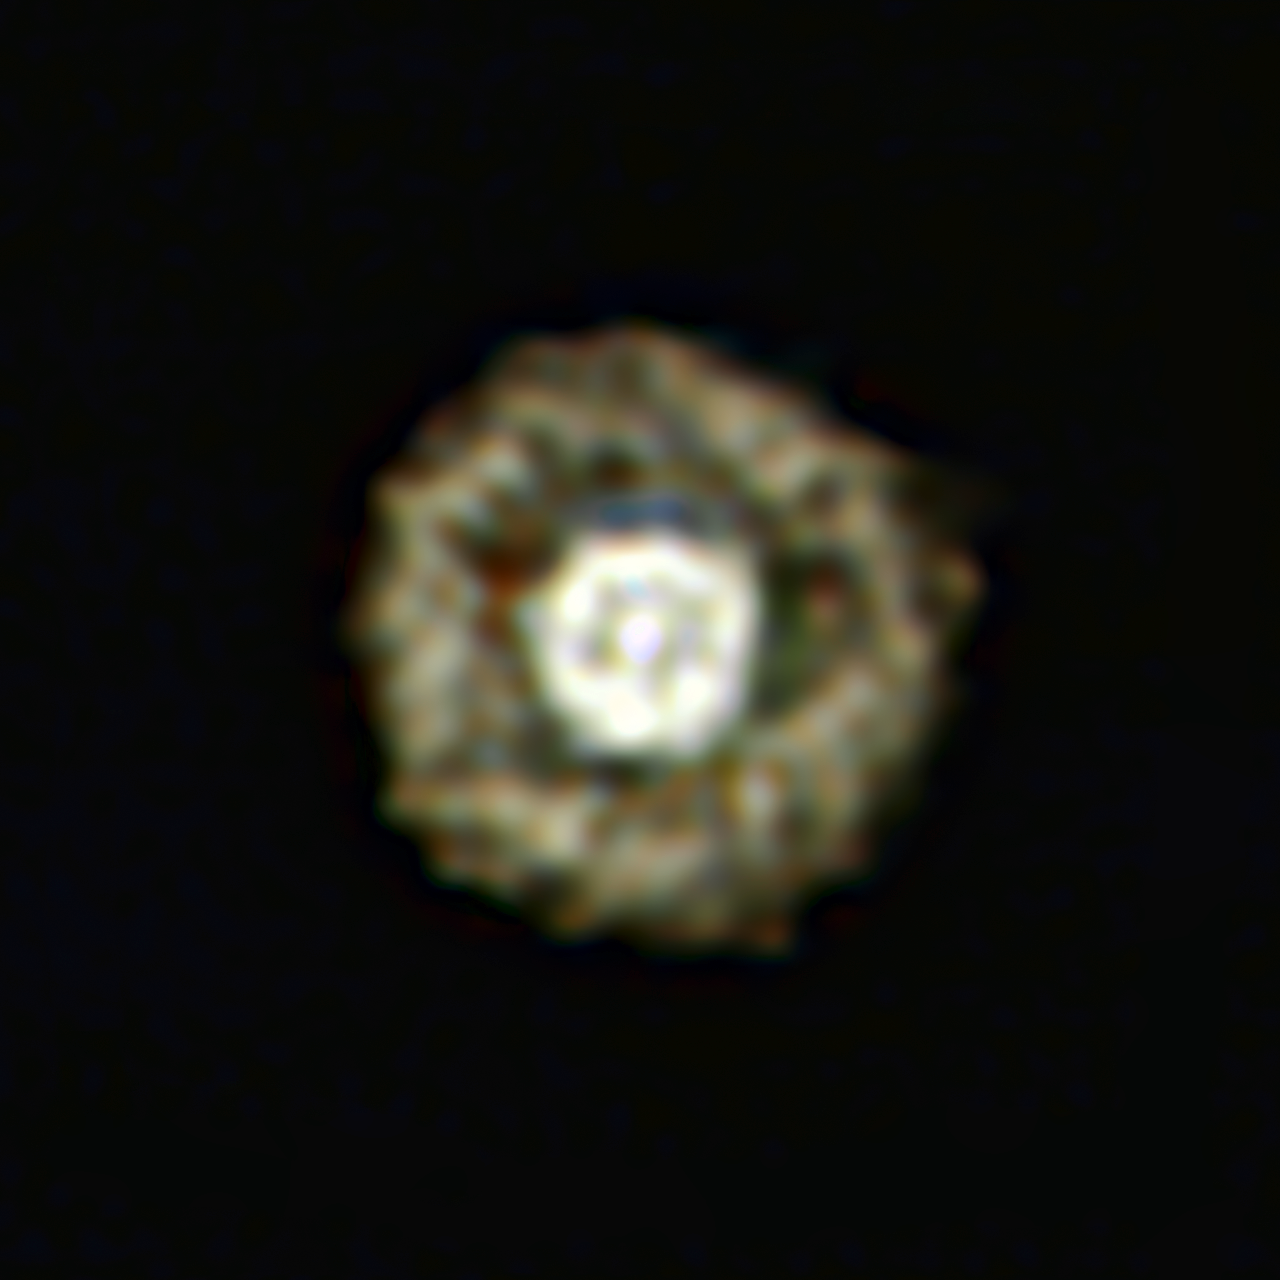

The Fried Egg Nebula

This picture of the nebula around a rare yellow hypergiant star called IRAS 17163-3907 is the best ever taken of a star in this class and shows for the first time a huge dusty double shell surrounding the central hypergiant. The star and its shells resemble an egg white around a yolky centre, leading astronomers to nickname the object the Fried Egg Nebula.

Credit: ESO/E. Lagadec